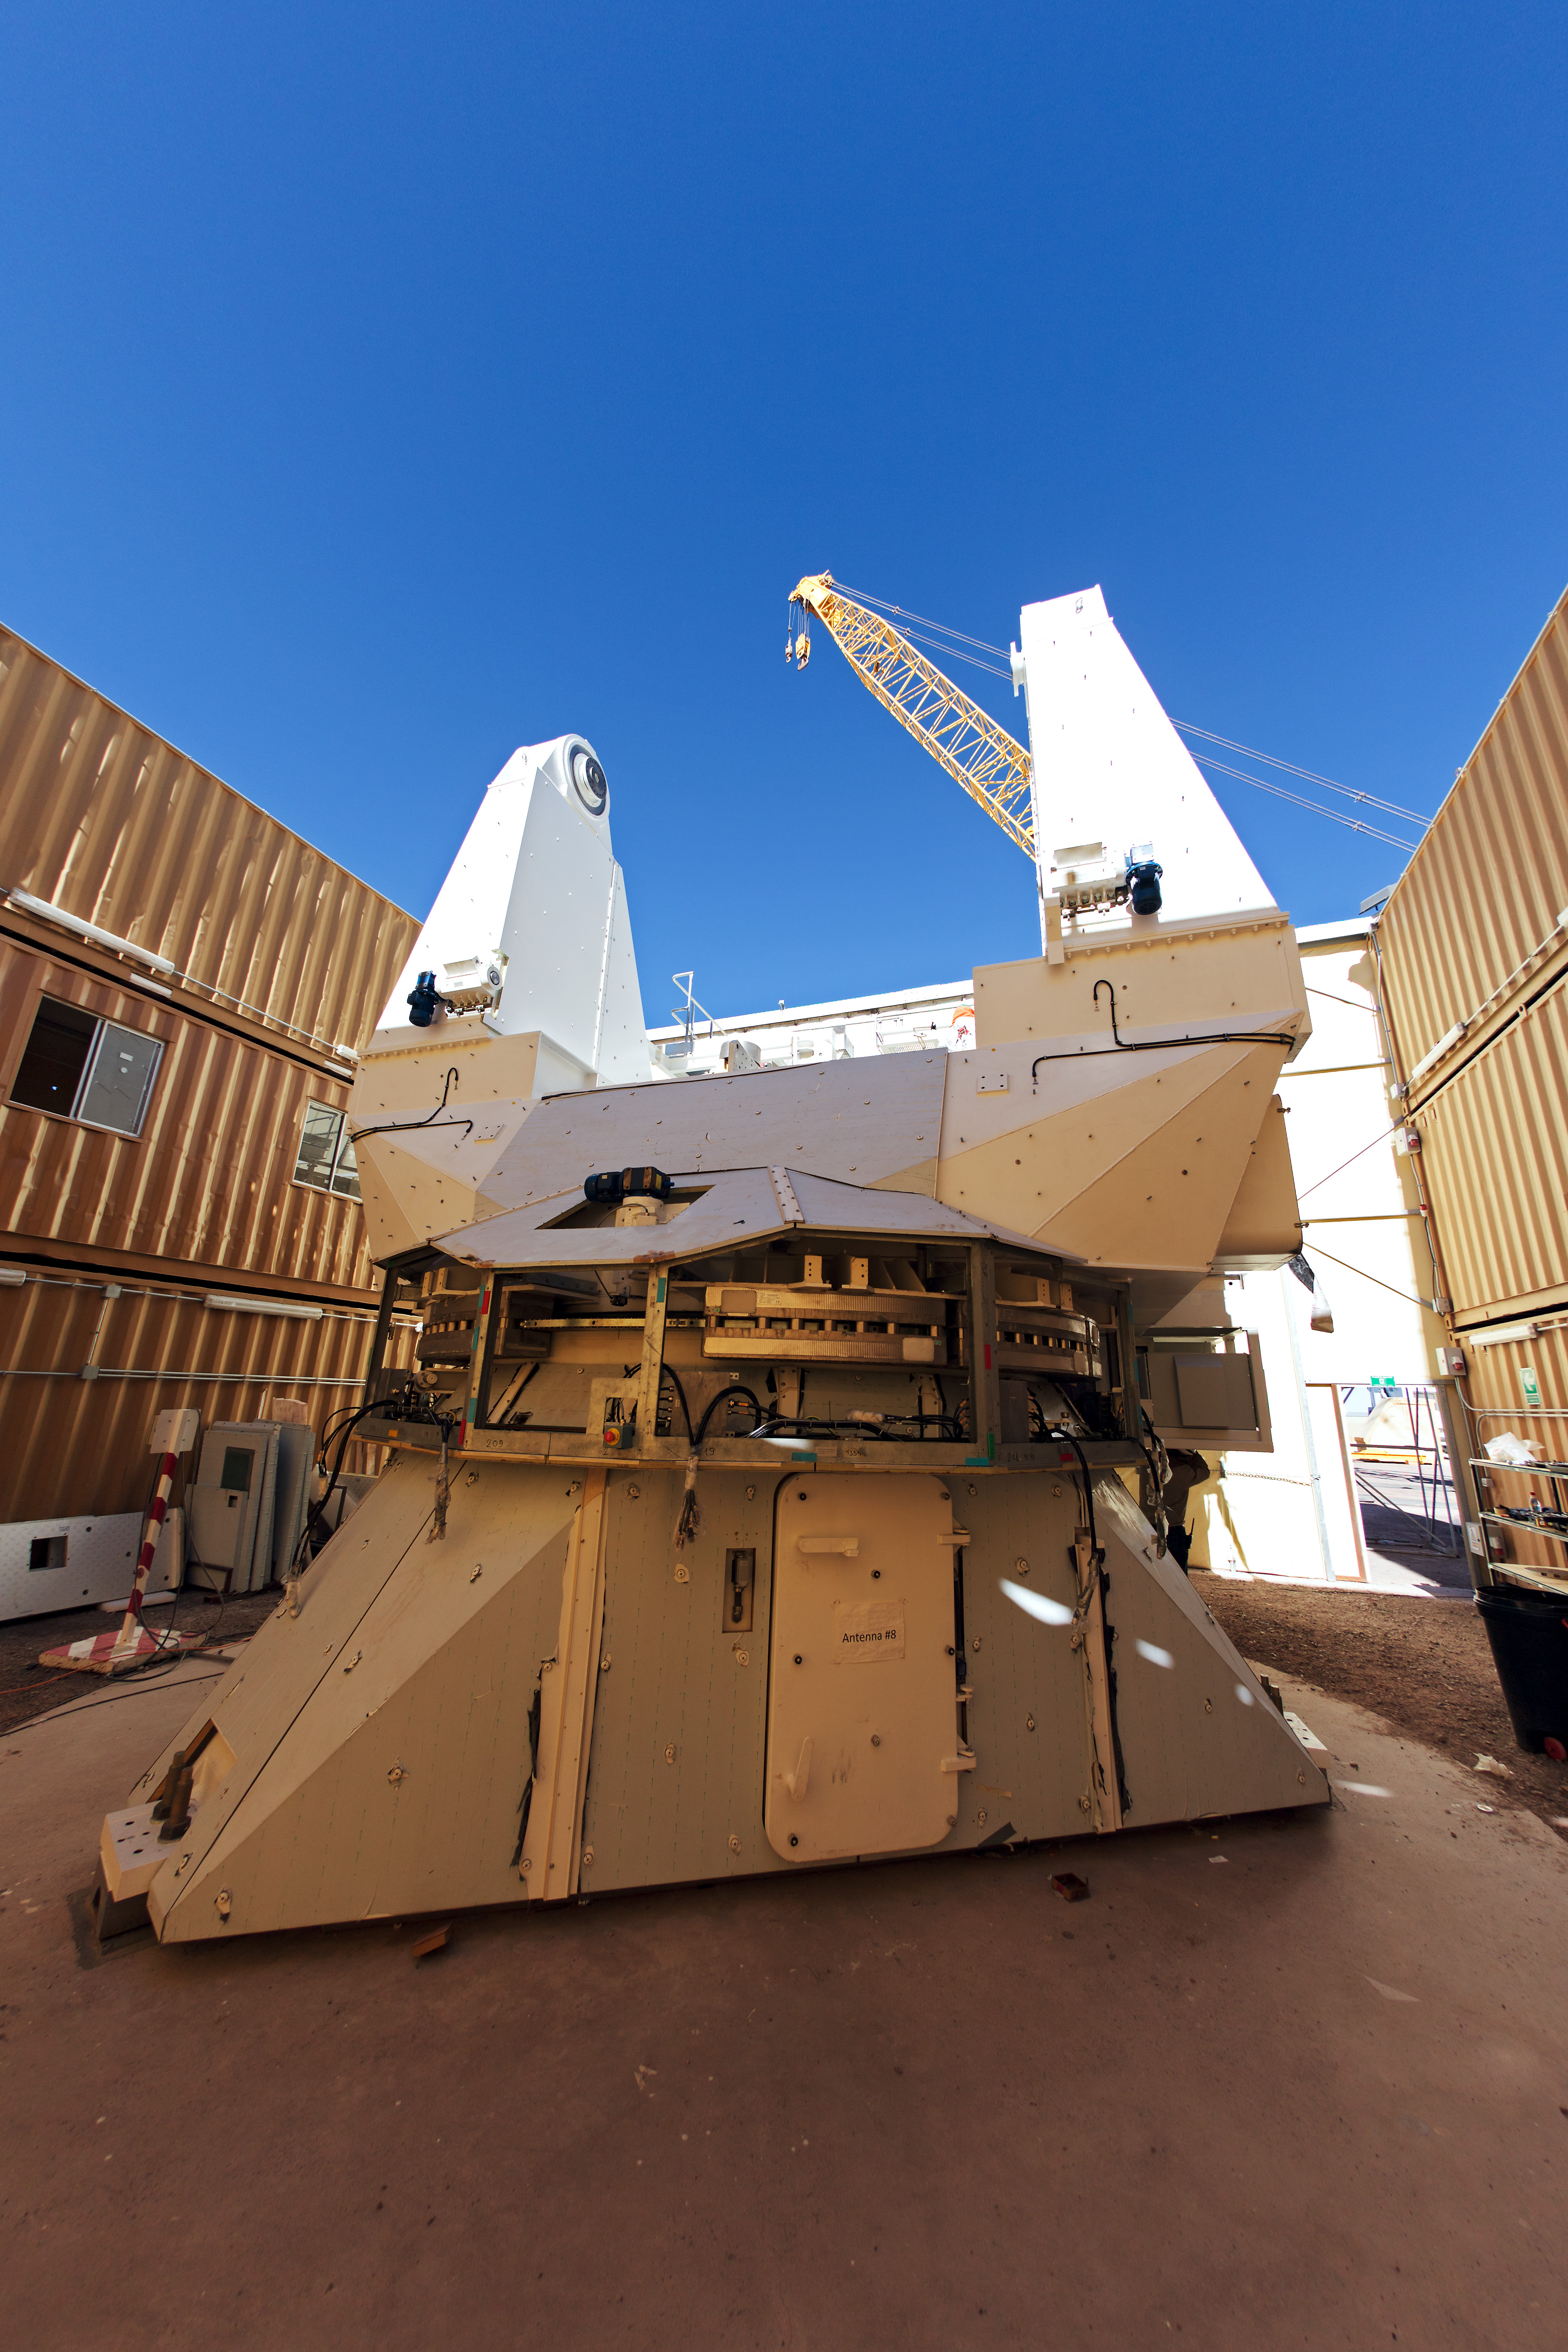

ALMA AEM European

ALMA AEM European assembly site in the OSF.

Credit: S. Stanghellini (ESO)